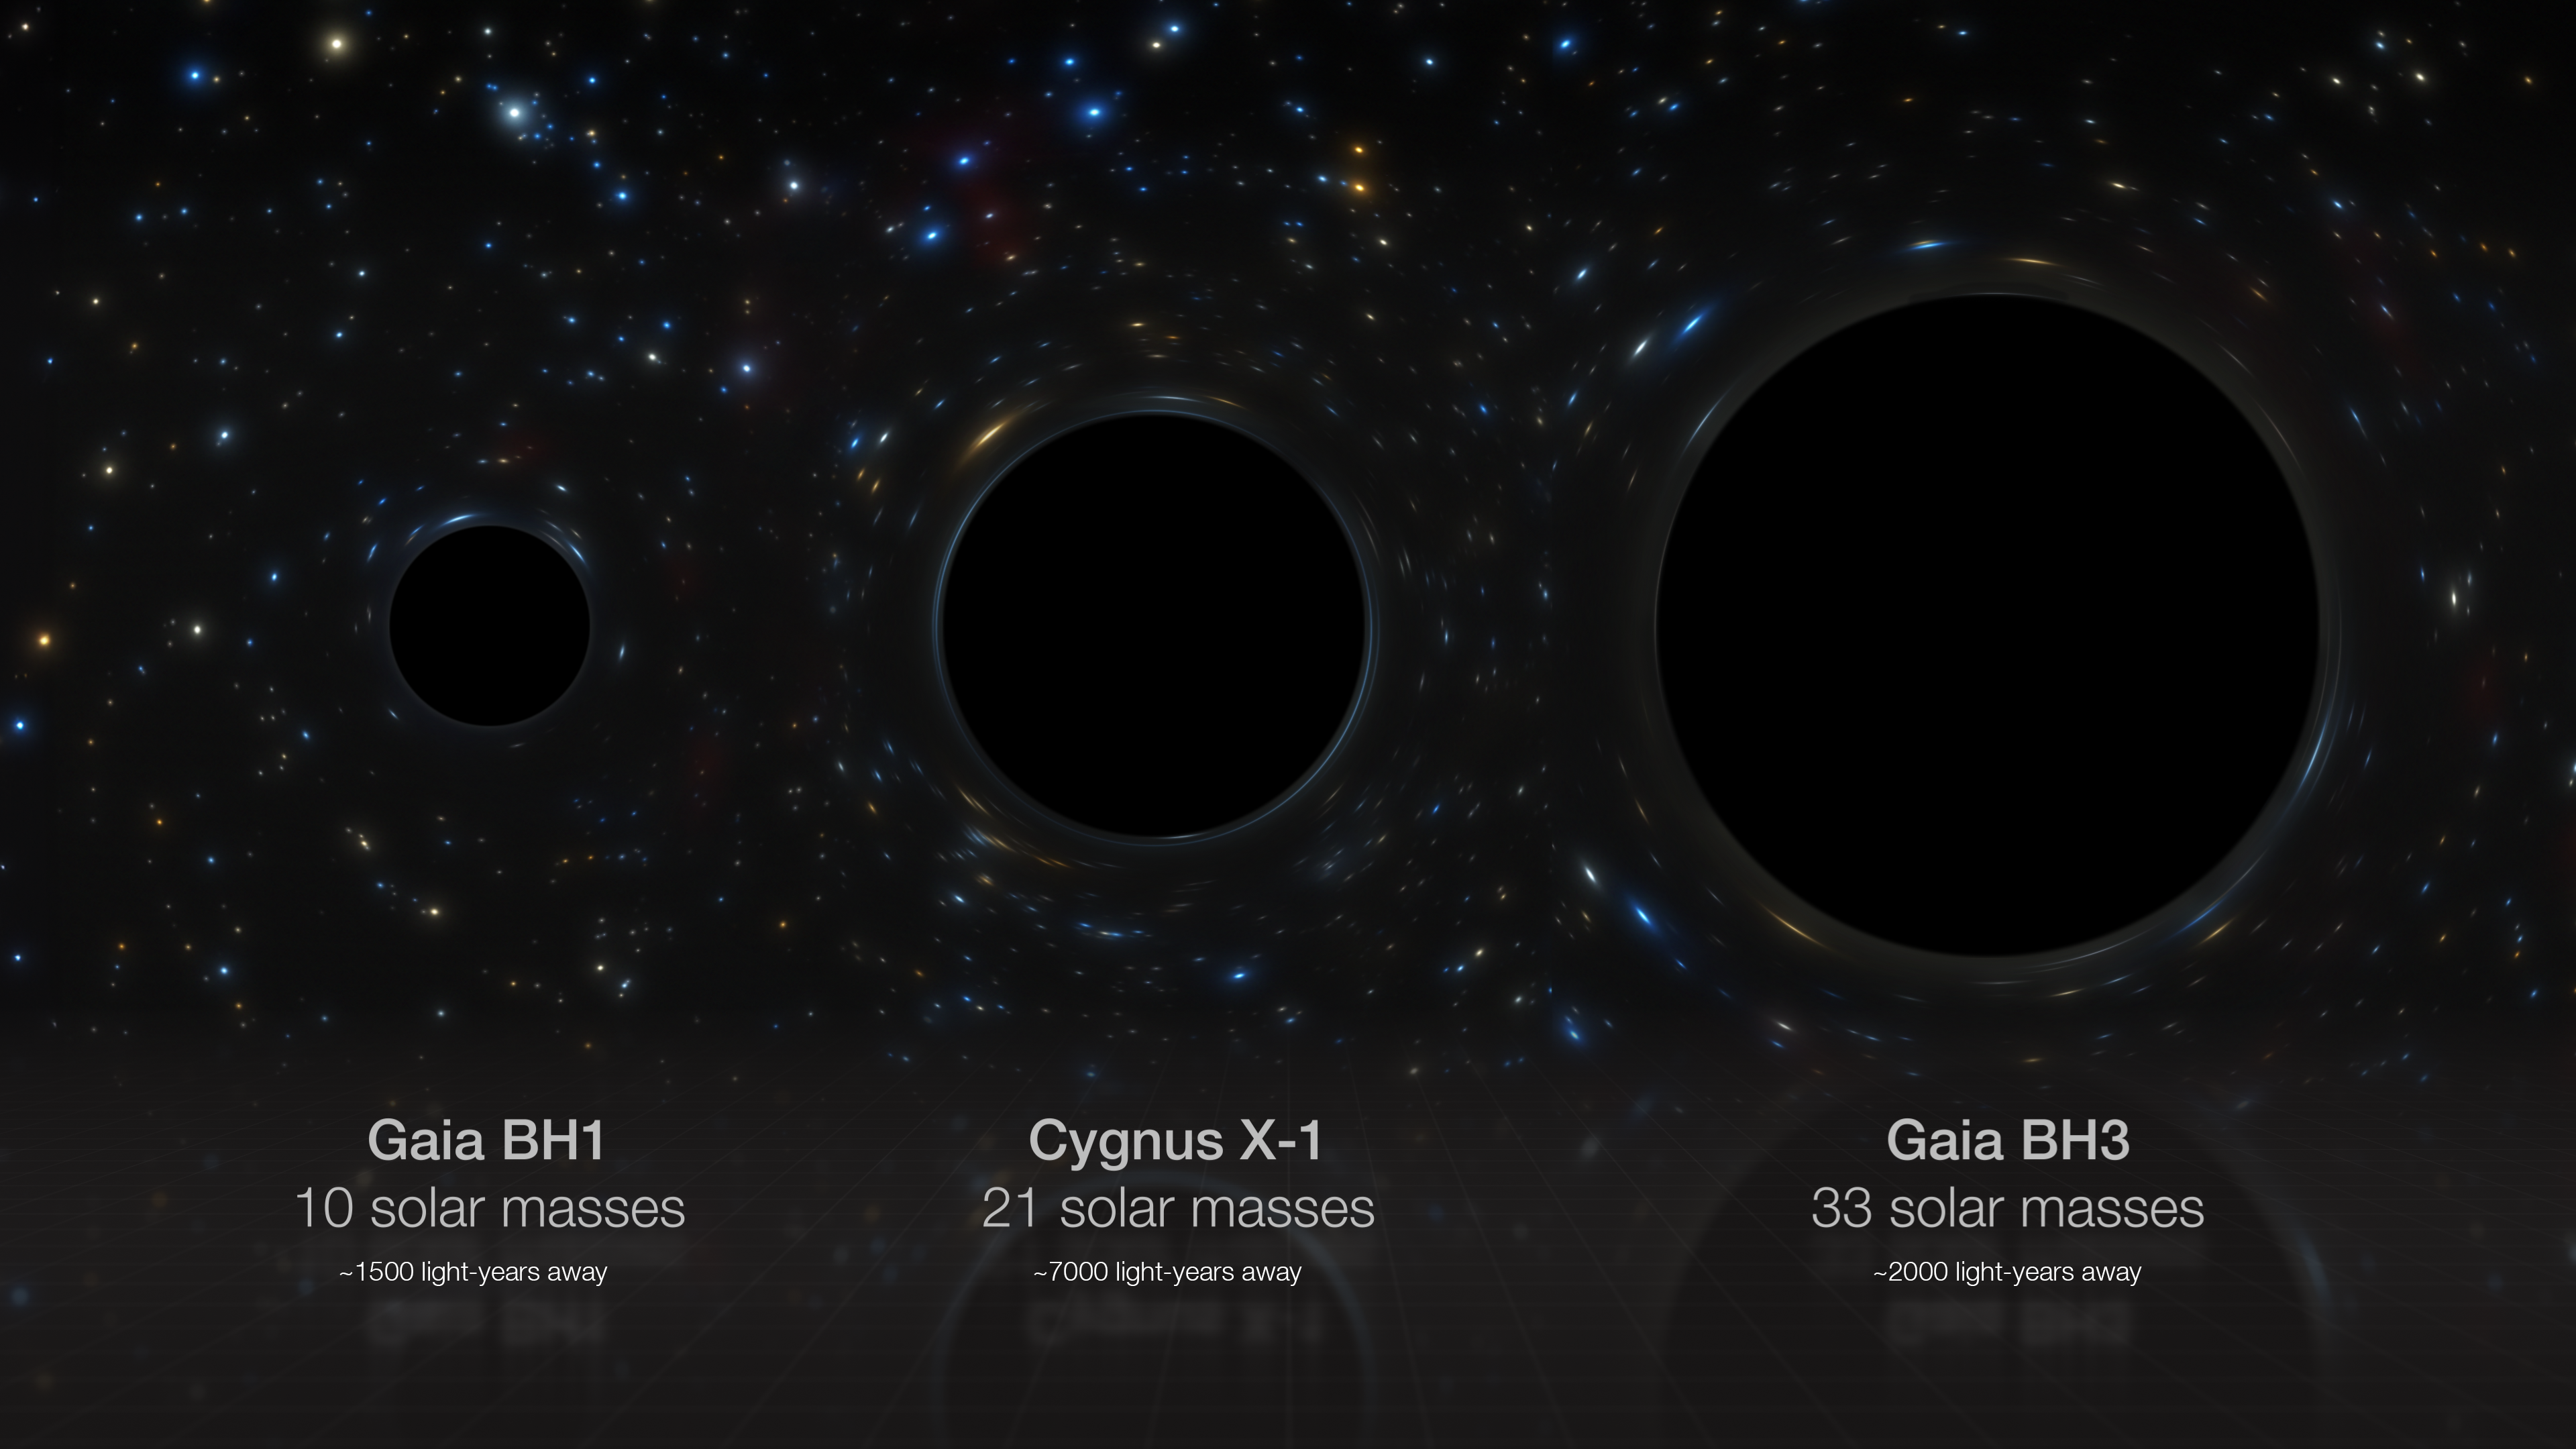

Comparison of several stellar black holes in our galaxy

This artist’s impression compares side-by-side three stellar black holes in our galaxy: Gaia BH1, Cygnus X-1 and Gaia BH3, whose masses are 10, 21 and 33 times that of the Sun respectively. Gaia BH3 is the most massive stellar black hole found to date in the Milky Way. The radii of the black holes are directly proportional to their masses, but note that the black holes themselves have not been directly imaged.

Credit: ESO/M. Kornmesser